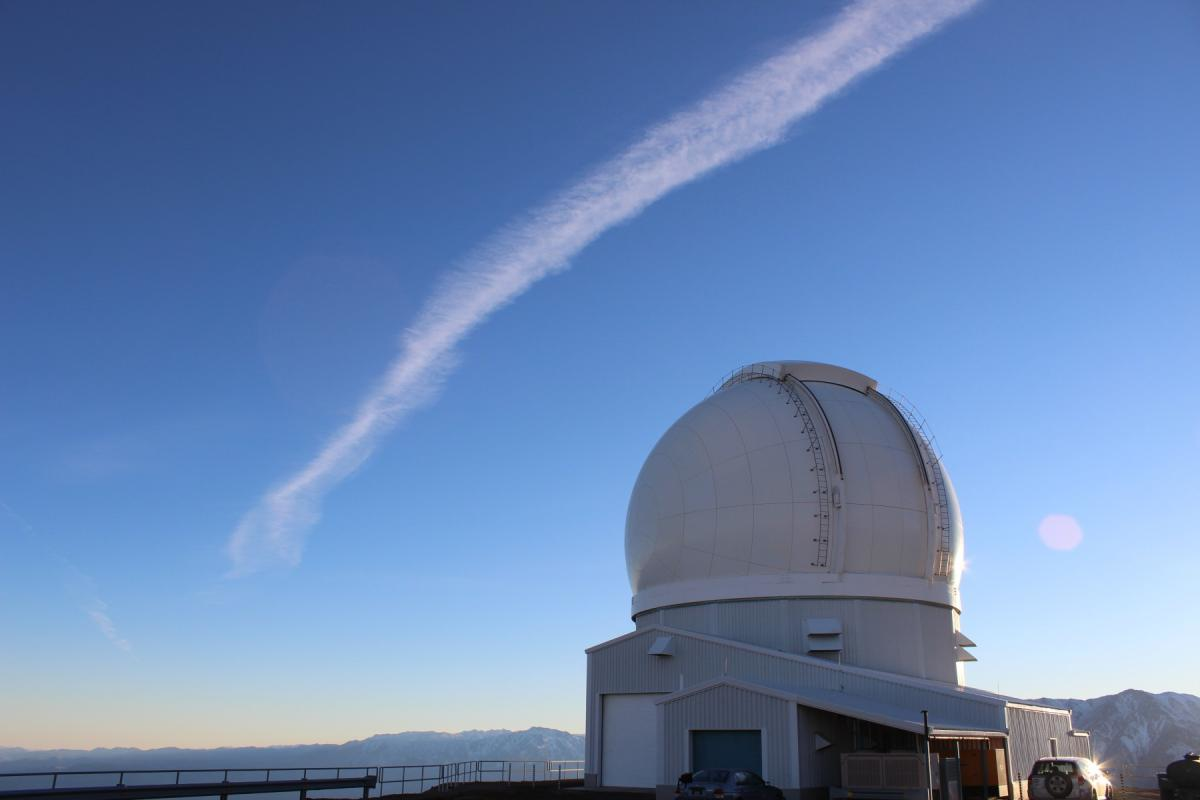

Early morning at SOAR

Credit: NOIRLab